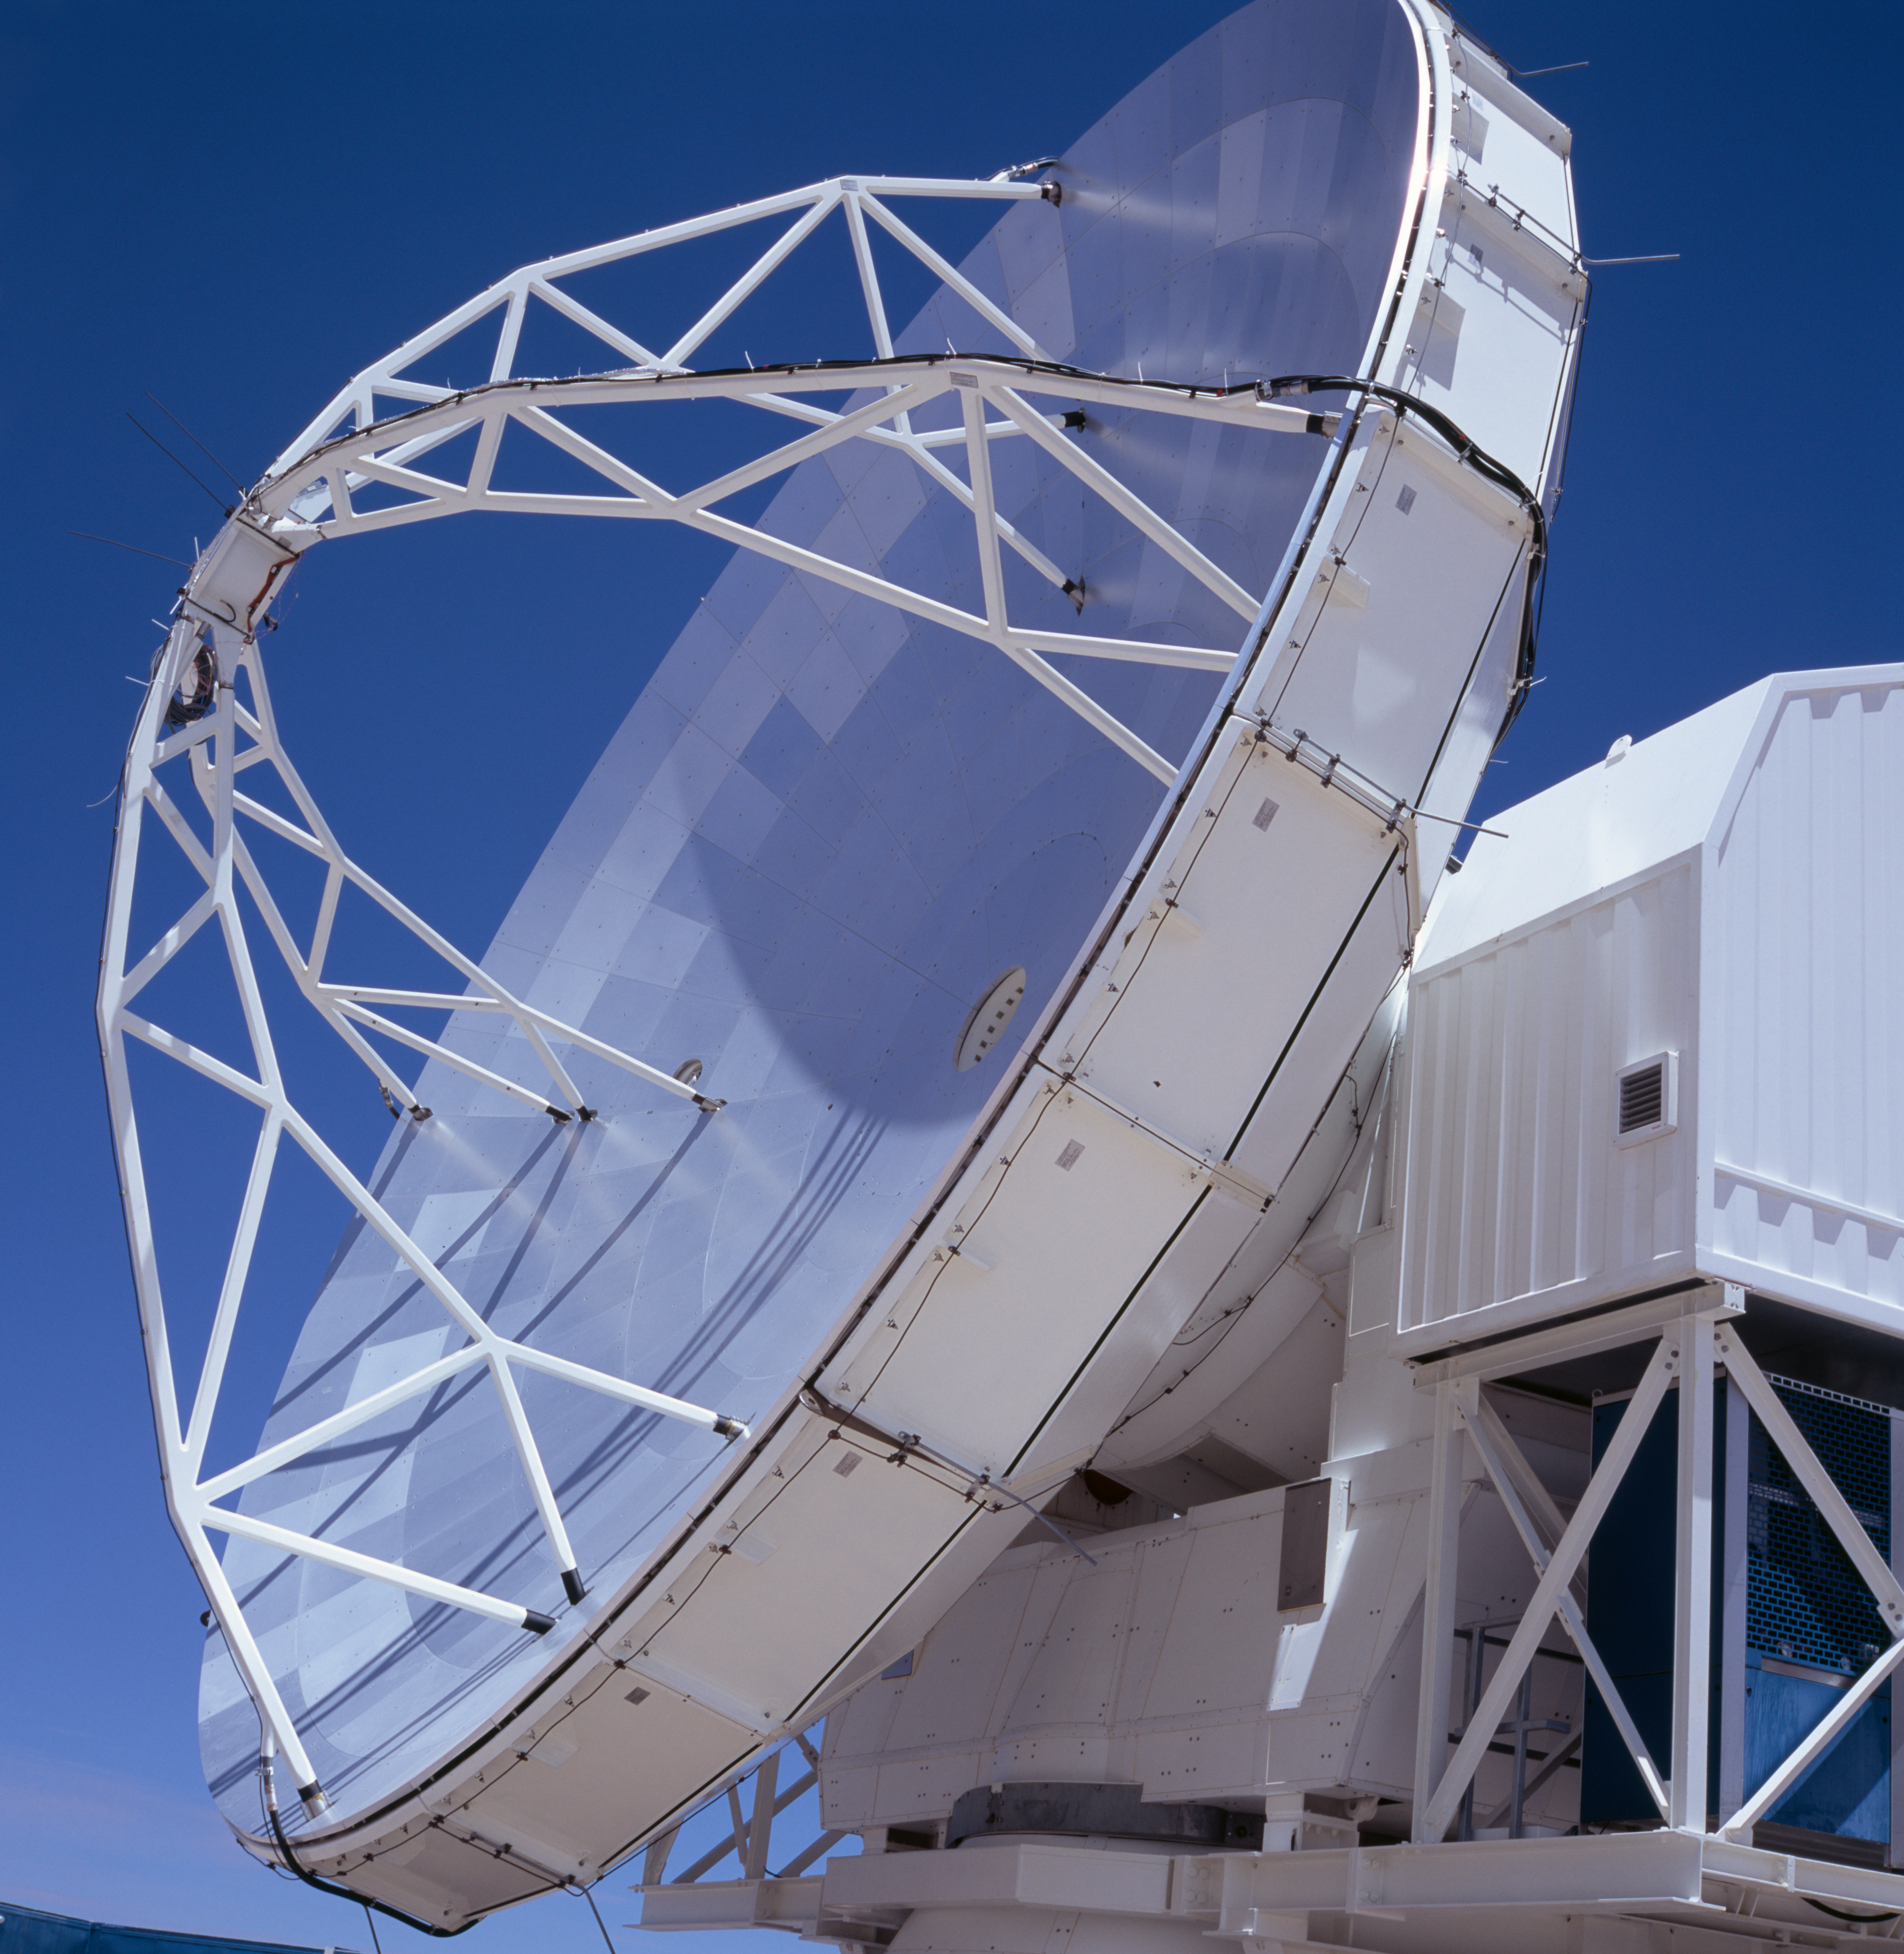

APEX antenna

A view of the Atacama Pathfinder Experiment (APEX).

Credit: ESO